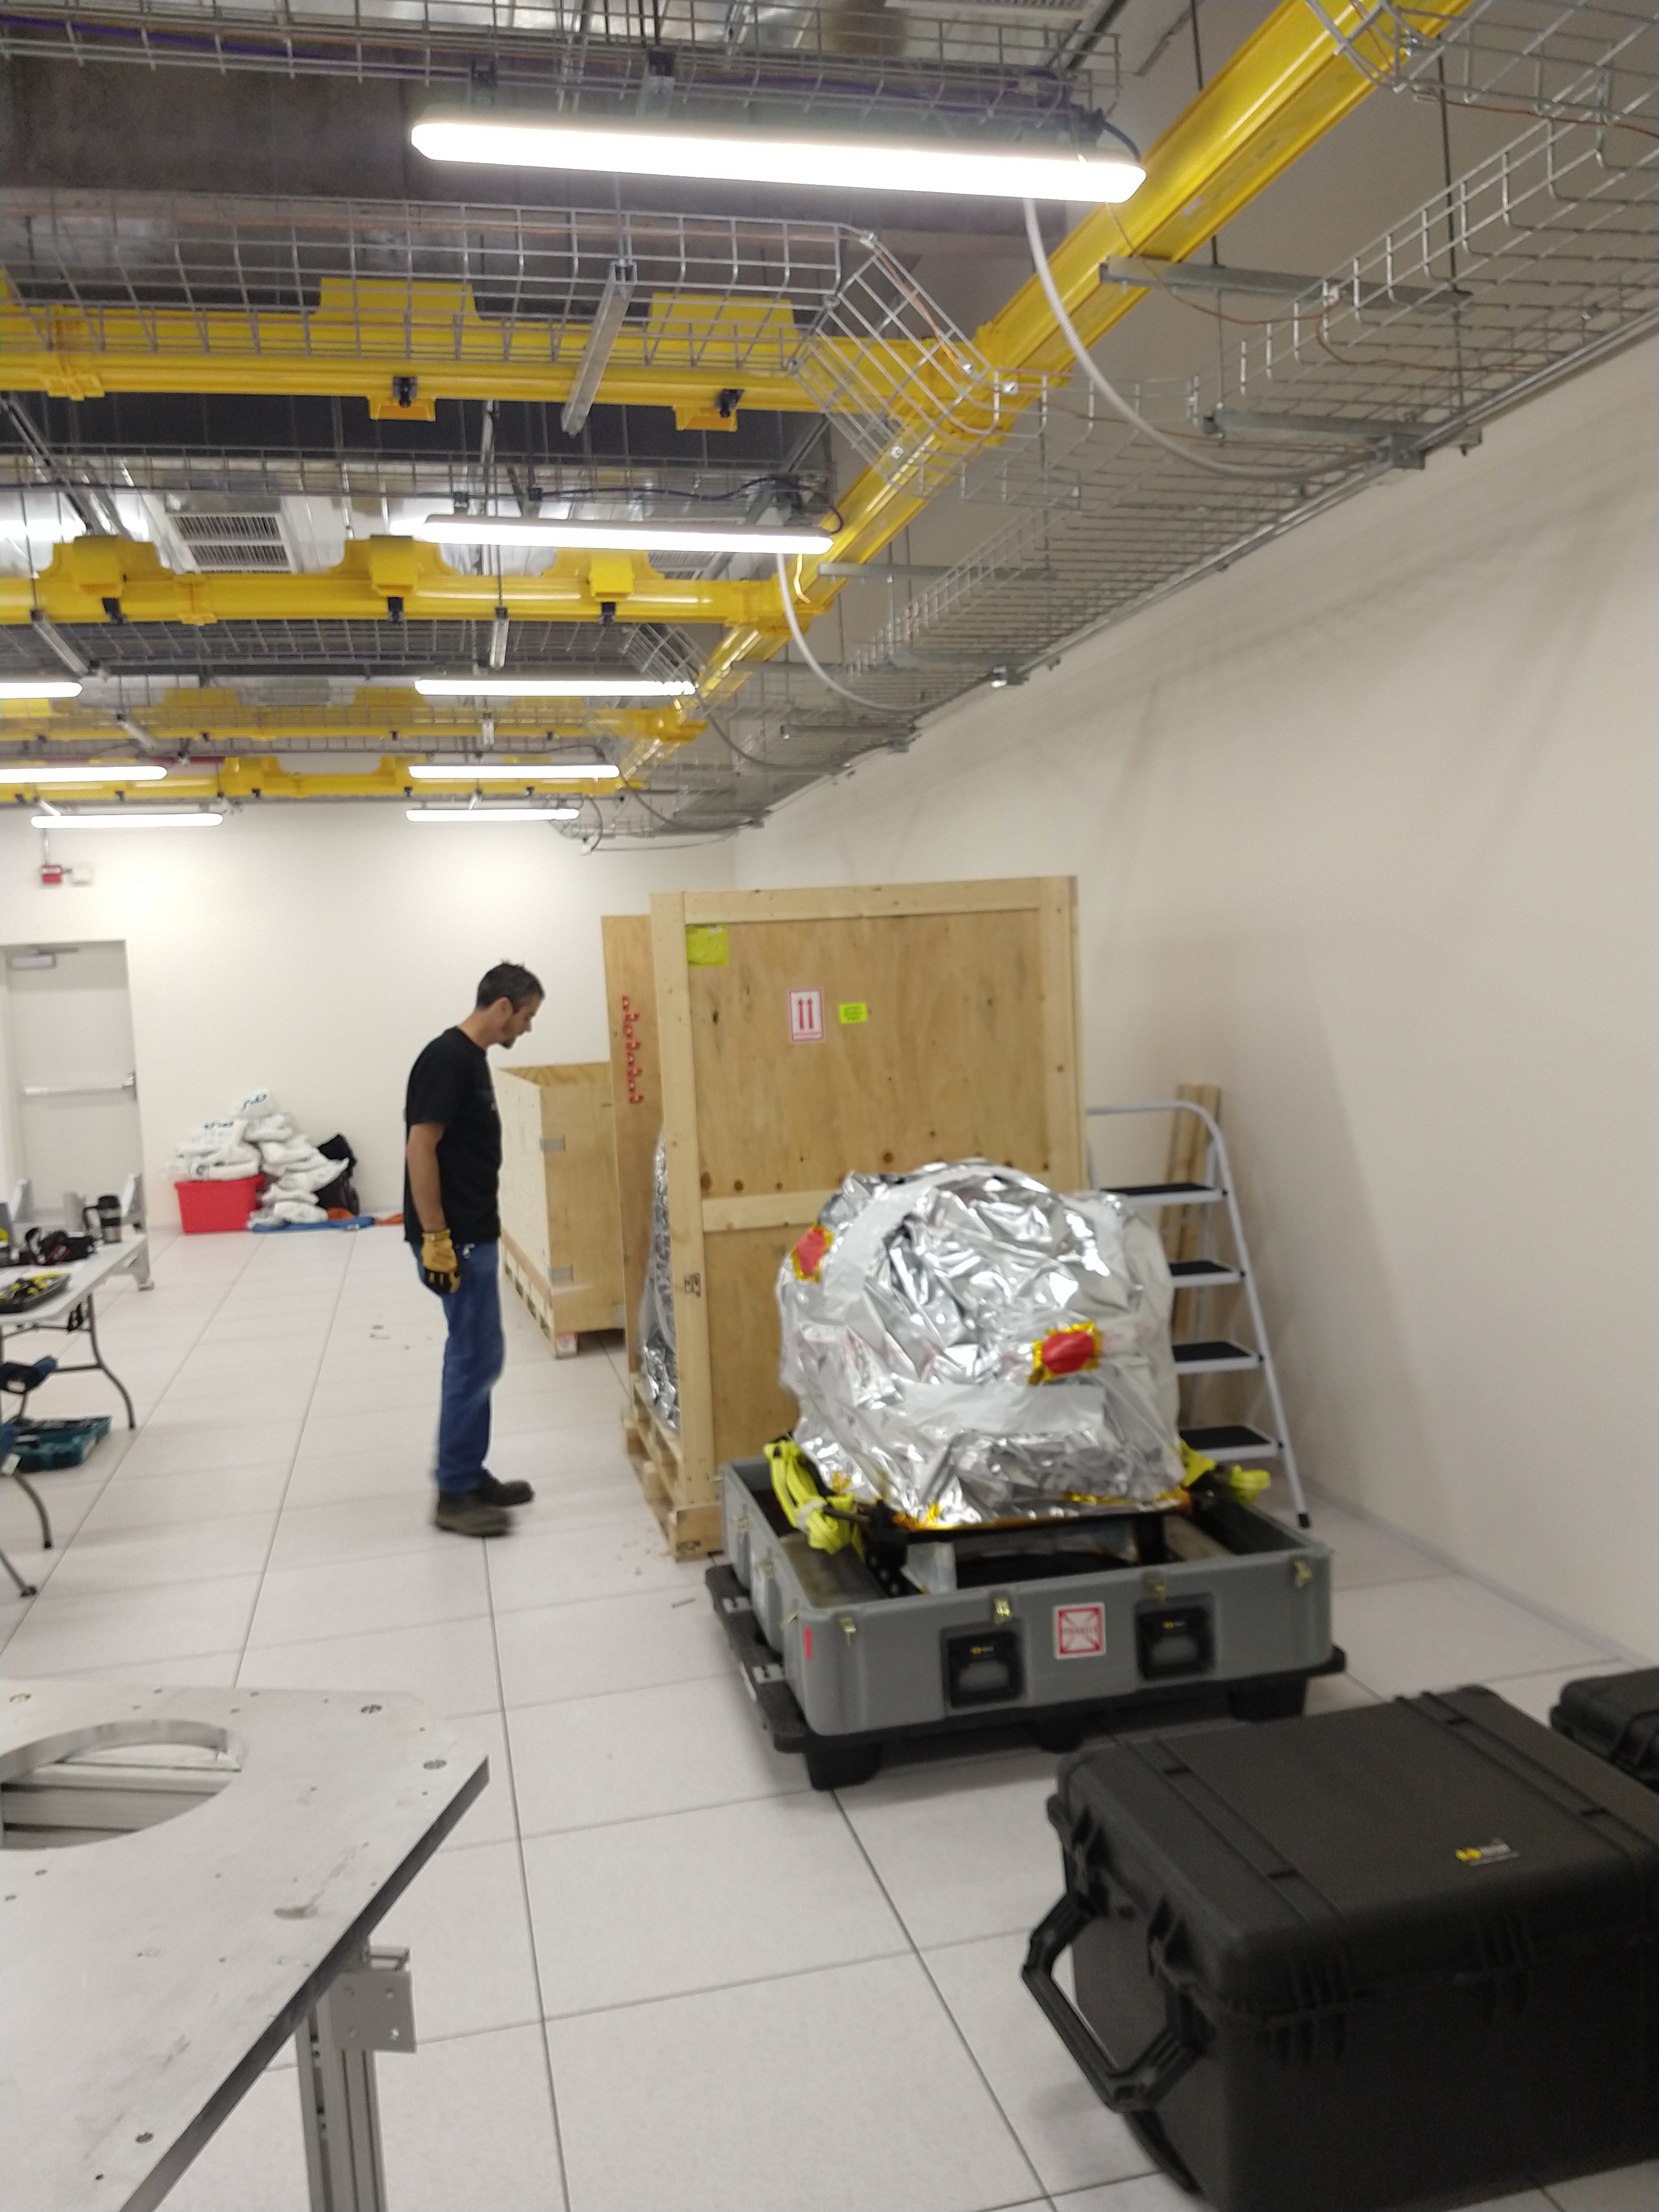

ComCam Arrives in La Serena

The Rubin Observatory Commissioning Camera, which left Tucson on March 16th, has safely arrived in La Serena, Chile. It was unpacked in the La Serena Data Center, and inspections showed that the physical components are in good shape. Next, ComCam will be set up in a safe configuration and the team will determine which testing activities can be done in the Data Center computer room while the summit is closed. The ComCam integration structure is still en route to Chile by ship, and is scheduled to arrive in late April. In this photo, Systems Engineering team member Brian Stalder inspects the ComCam equipment.

Credit: Rubin Observatory/NSF/AURA